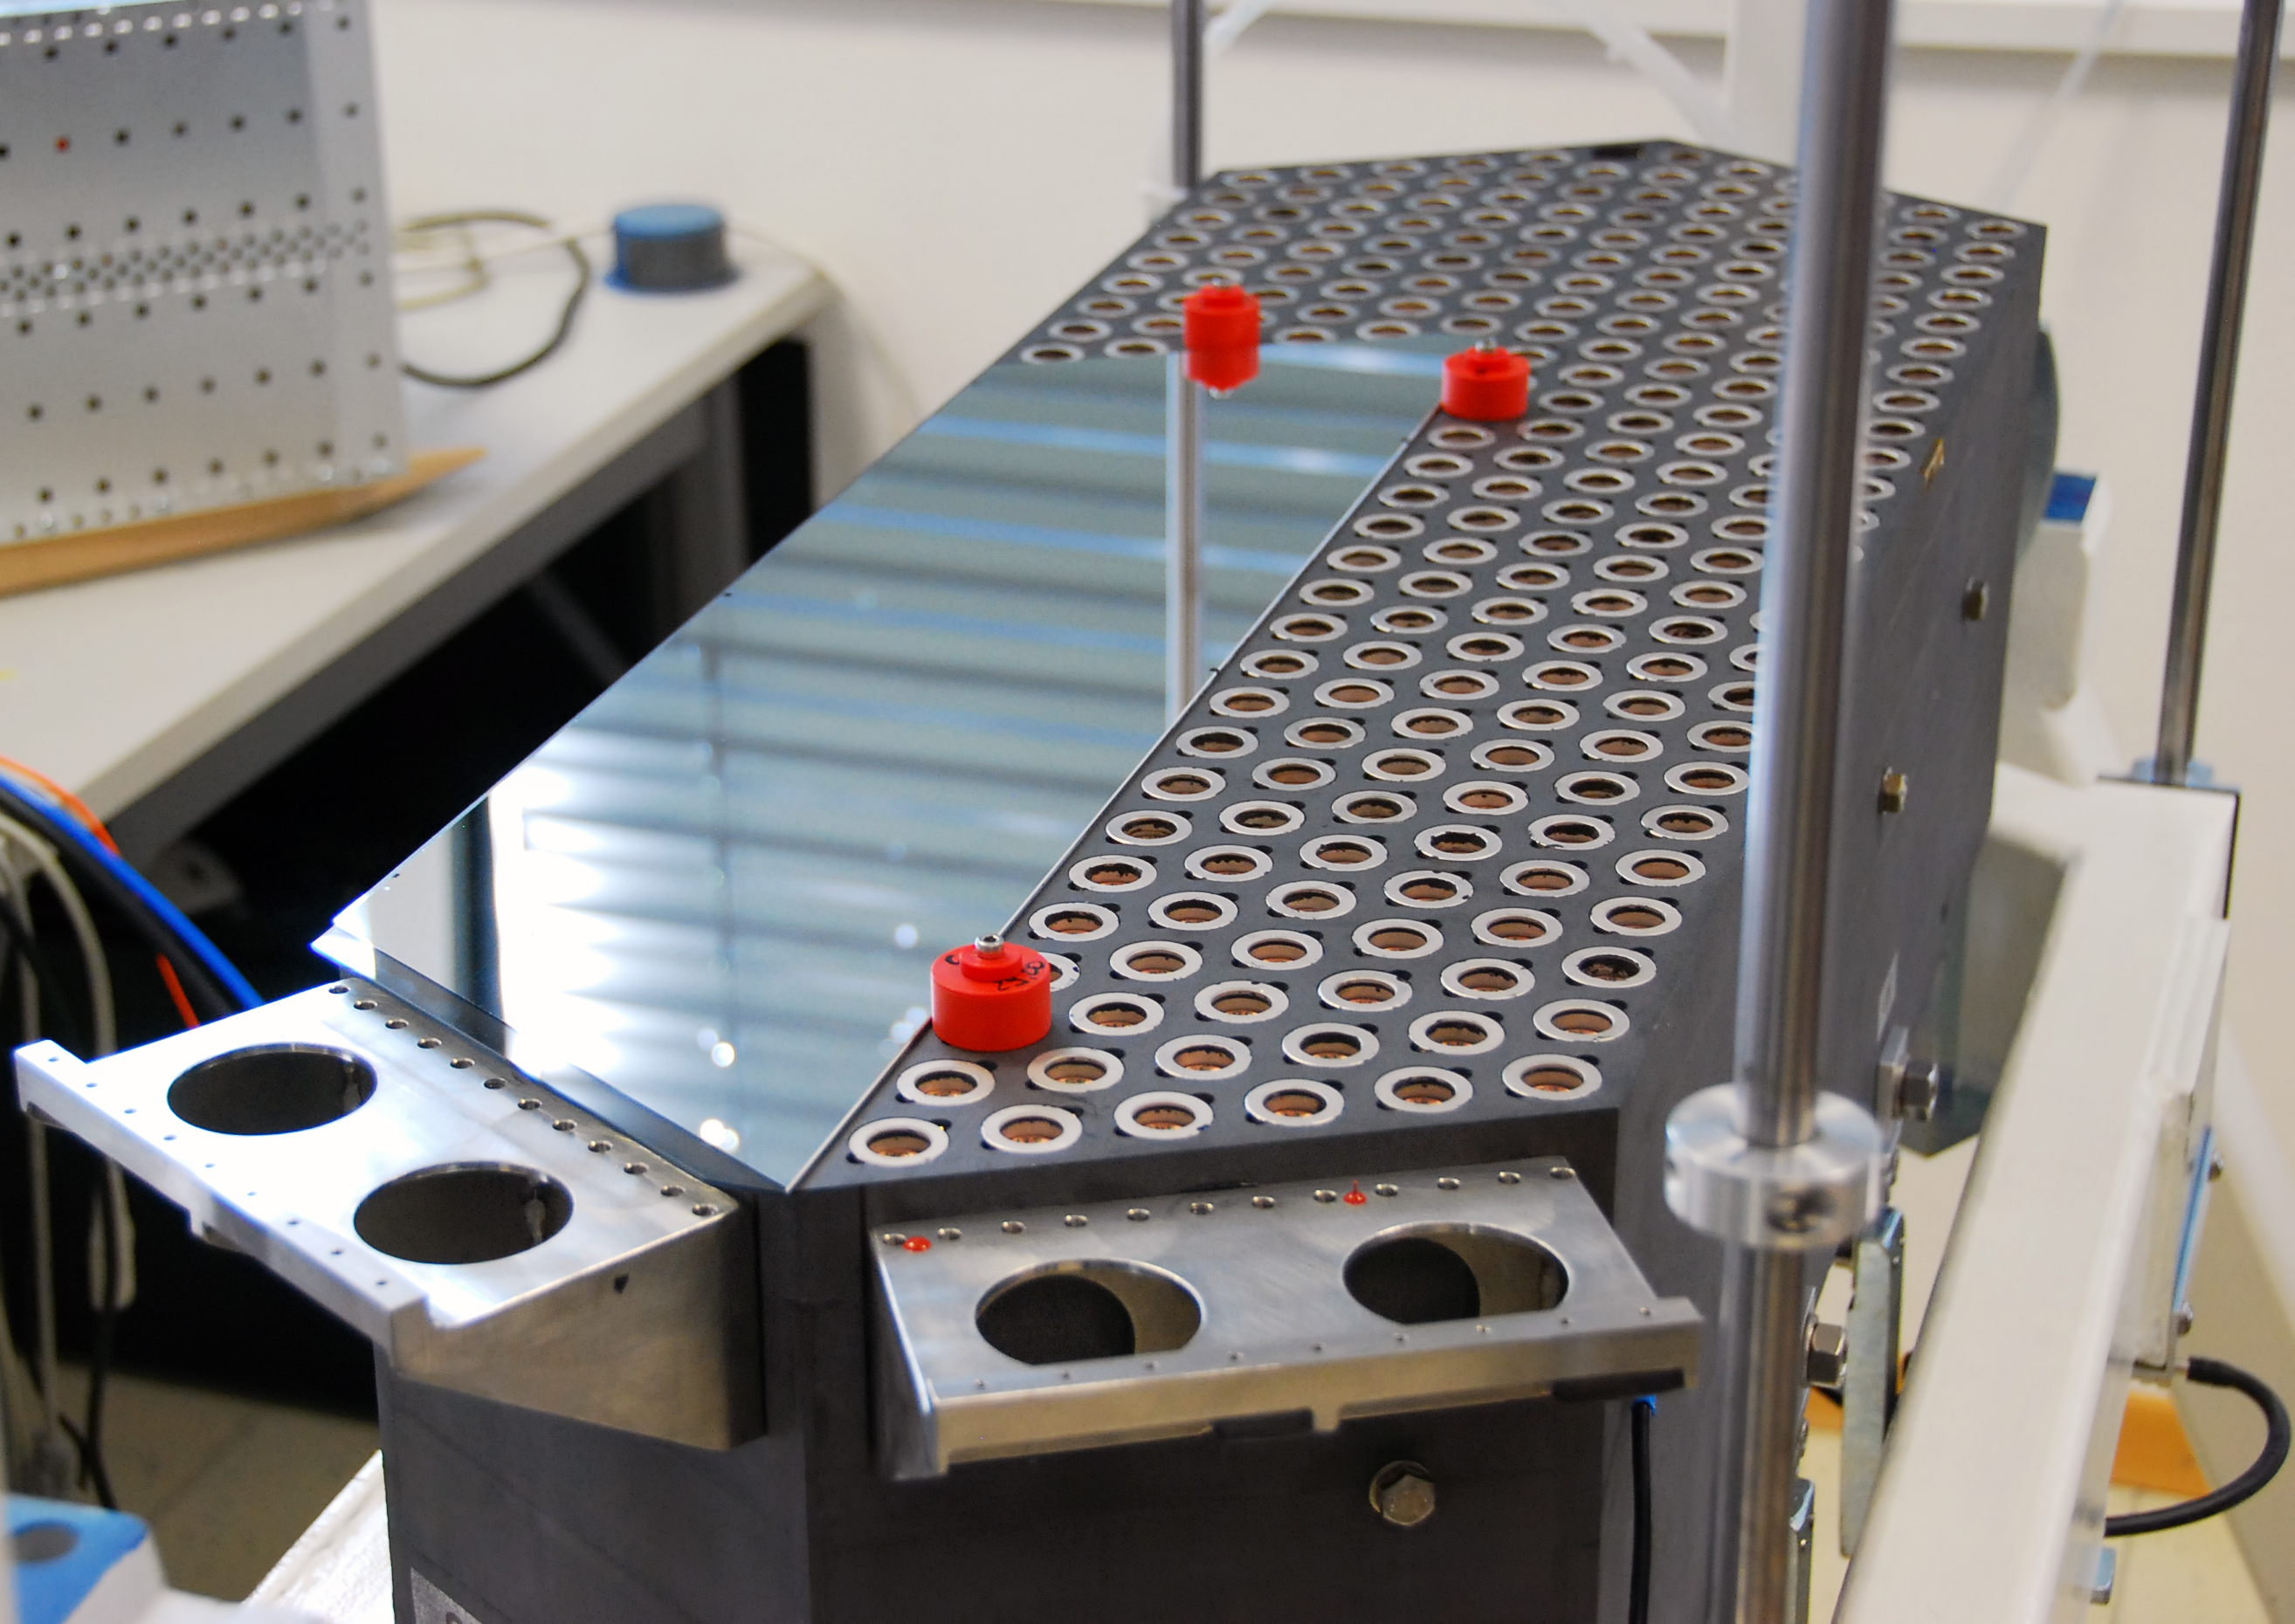

Prototype of part of the adaptive support system of the E-ELT

This picture shows a prototype of part of the adaptive support system for the M4 mirror of the E-ELT. It is equivalent in size to 1/14th of the final M4 mirror. The prototype has 350 actuators and co-located sensors. A small section of the thin mirror shell is mounted on the left part of the prototype in the picture. On the right the reference surface is visible as well as the sensors. The actuators are positioned inside the holes of the reference surface. This prototype system has shown very good performance, in line with the challenging requirements for M4.

Credit: Microgate/ADS/ESO